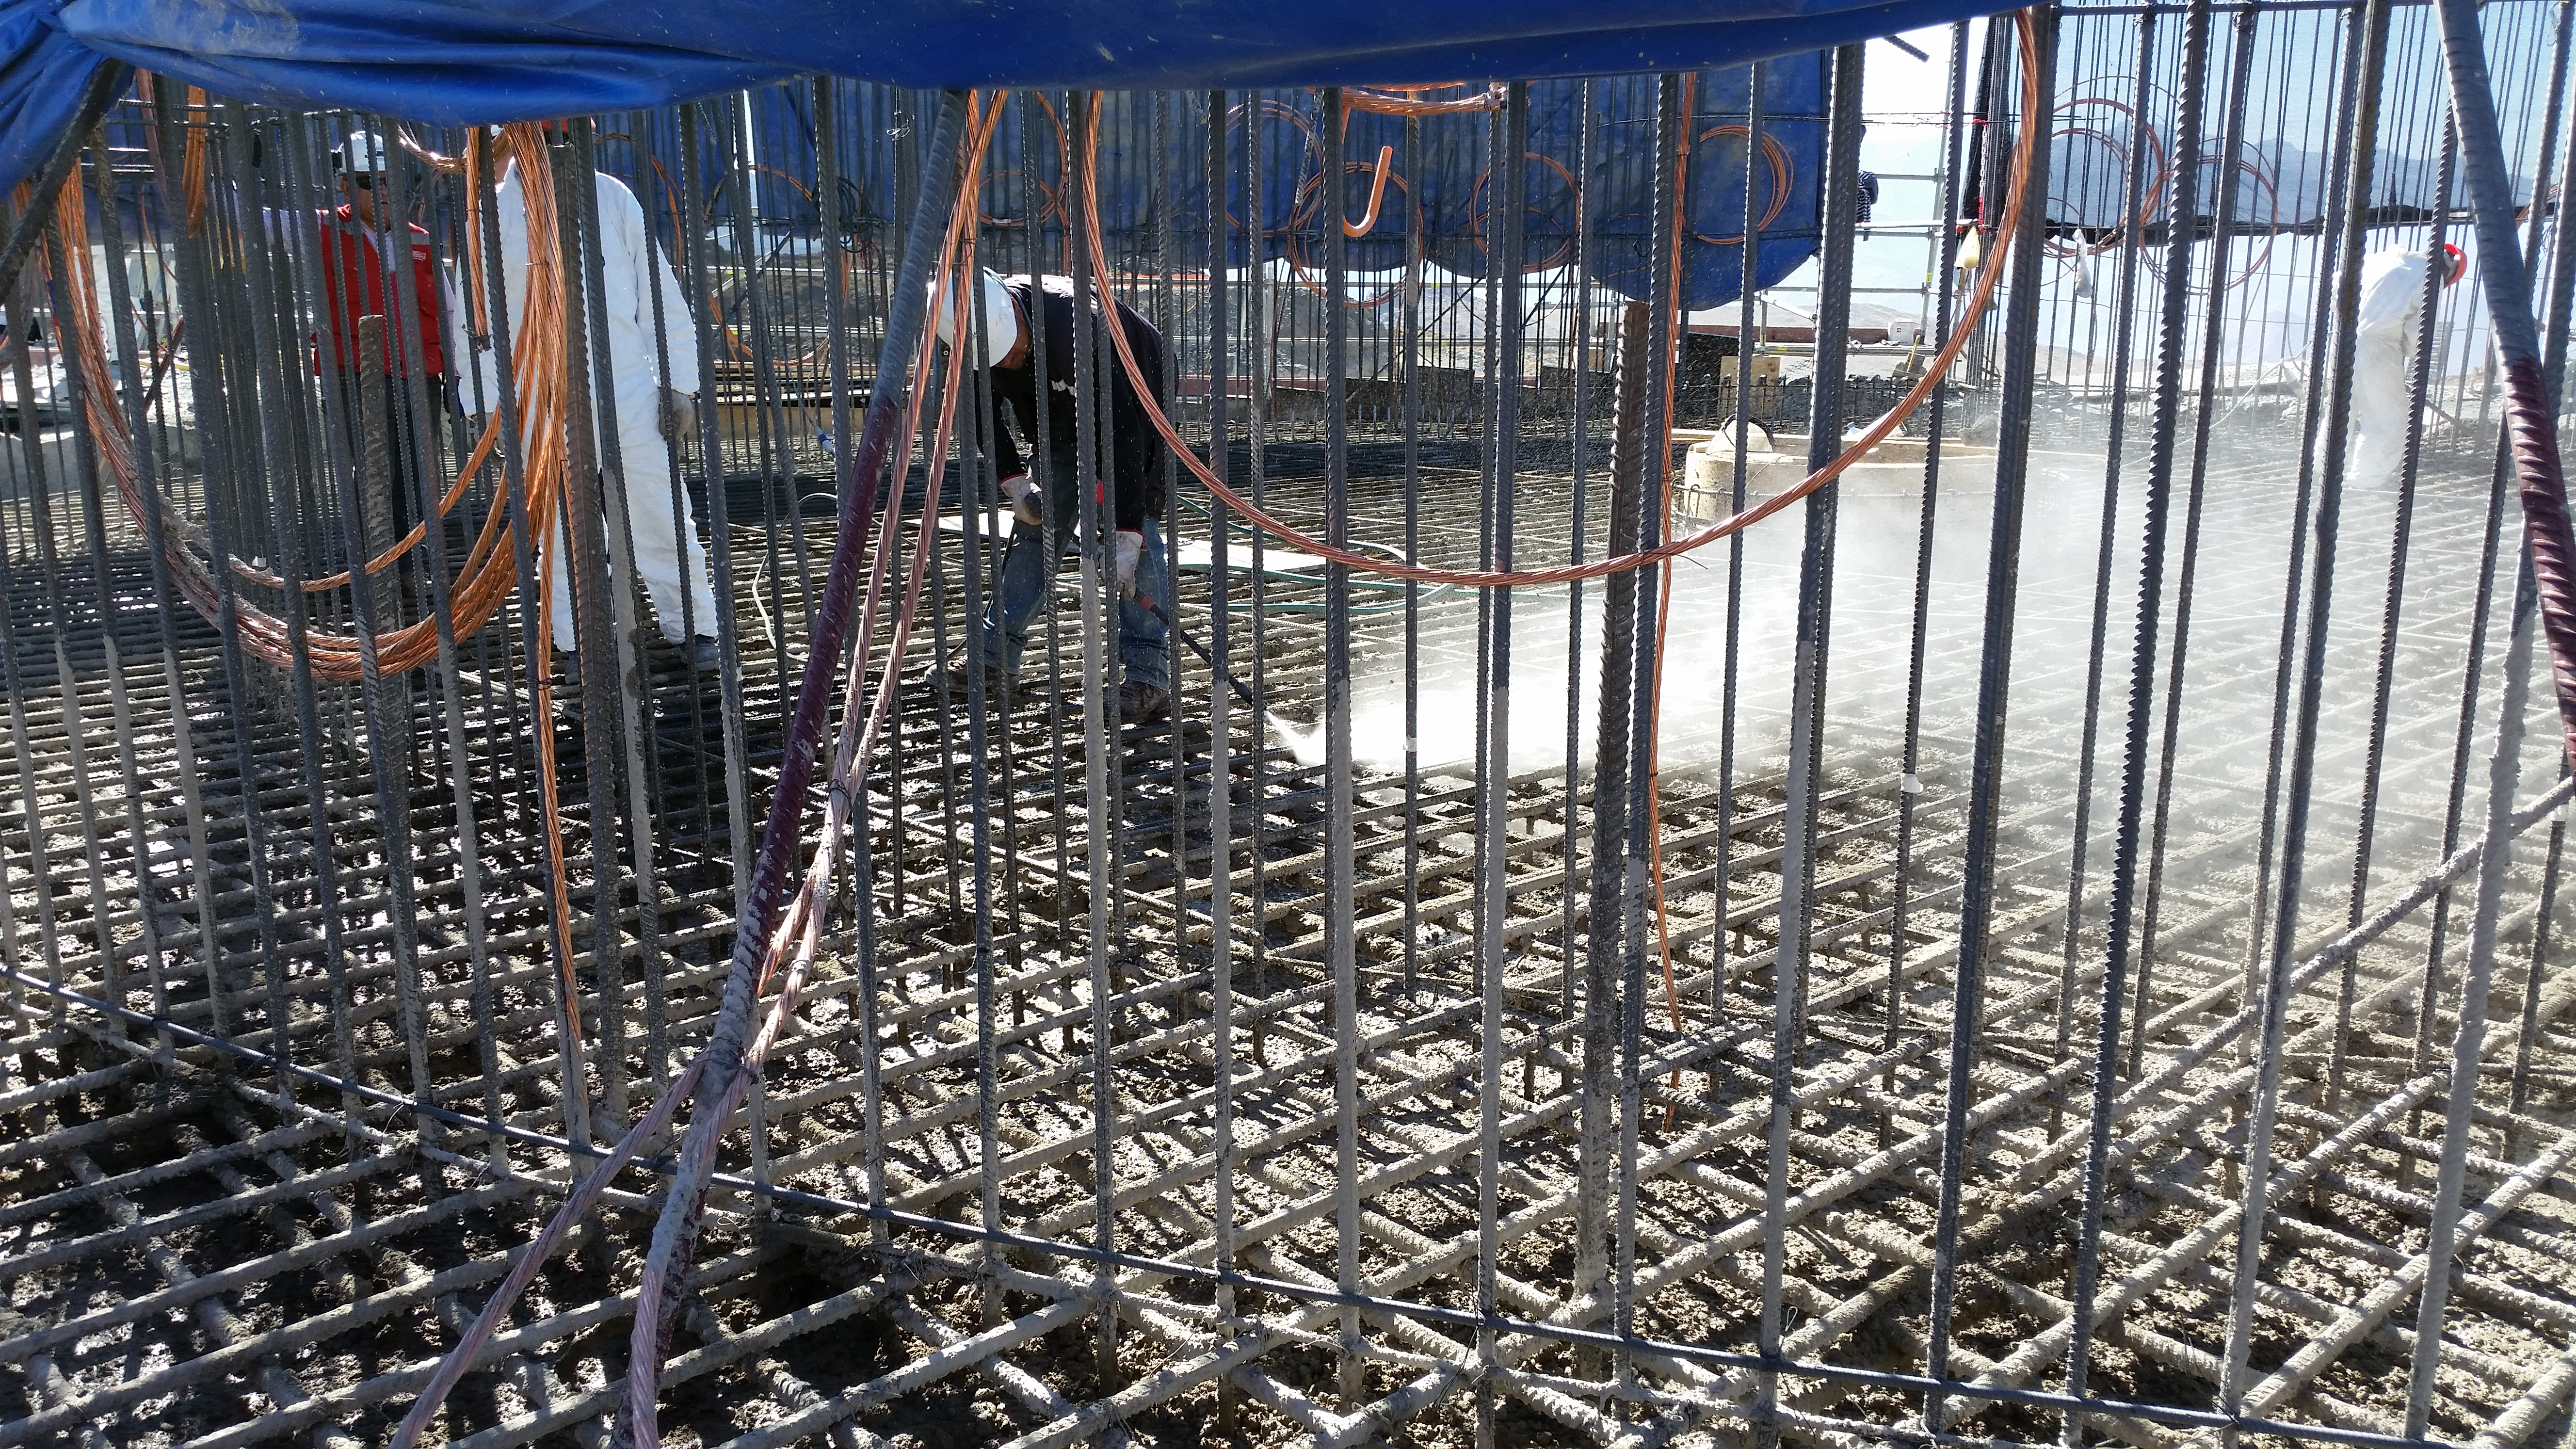

Foundation 12

General view: concrete in the pier foundation. Close to completion.

Credit: Rubin Observatory/NSF/AURA